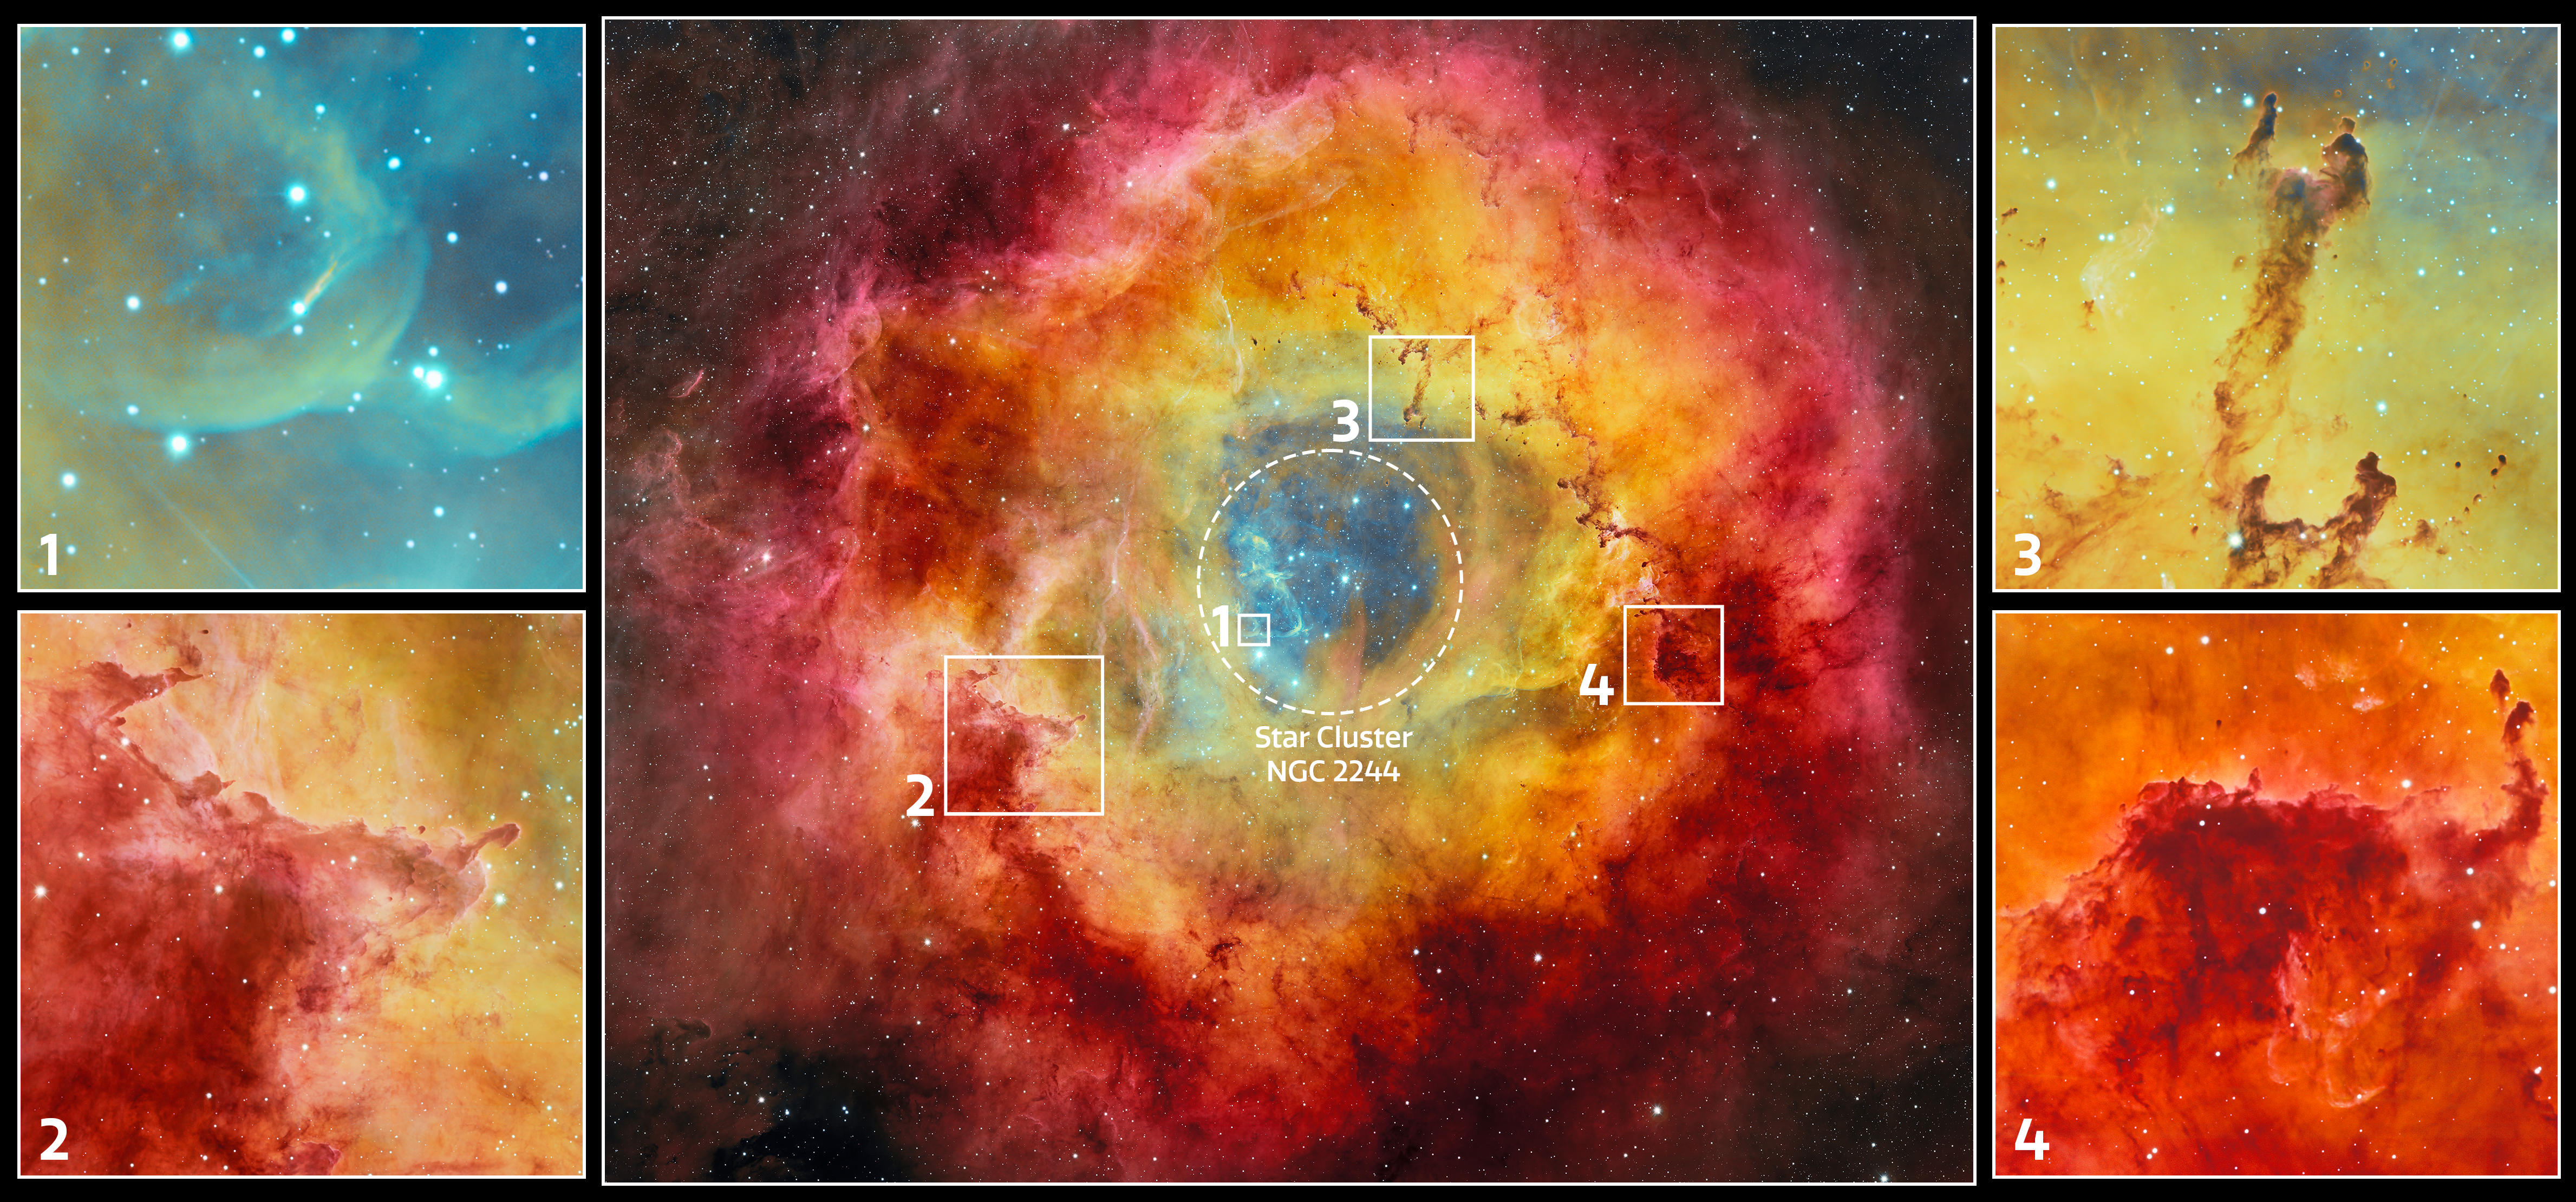

Excerpts From Rosette Nebula

This excerpt shows some of the interesting features of the Rosette Nebula. The dashed circle highlights the nebula's central star cluster, NGC 2244. The hazy smudge at the center of NGC 2244 is the young stellar object (YSO), Rosette HH1 (1). YSOs are stars in their early stage of evolution, before they become main-sequence stars, that often exhibit characteristics such as jets, bipolar outflows, protoplanetary discs, and other indicators of a new star being born. Around the nebula’s excavated nucleus is a string of dark clouds dubbed ‘elephant trunks,’ so-named because of their trunk-like pillars (2, 4) One of these dark features is the Wrench Trunk (3). Unlike the prototypical Pillars of Creation trunks which stand like straight columns, the Wrench’s ‘handle’ has an unusual spiral shape which traces the magnetic field of the nebula. This image was captured with the Department of Energy-fabricated Dark Energy Camera, mounted on the U.S. National Science Foundation Víctor M. Blanco 4-meter Telescope at Cerro Tololo Inter-American Observatory, a Program of NSF NOIRLab.

Credit: CTIO/NOIRLab/DOE/NSF/AURAImage Processing: T.A. Rector (University of Alaska Anchorage/NSF NOIRLab), D. de Martin & M. Zamani (NSF NOIRLab)